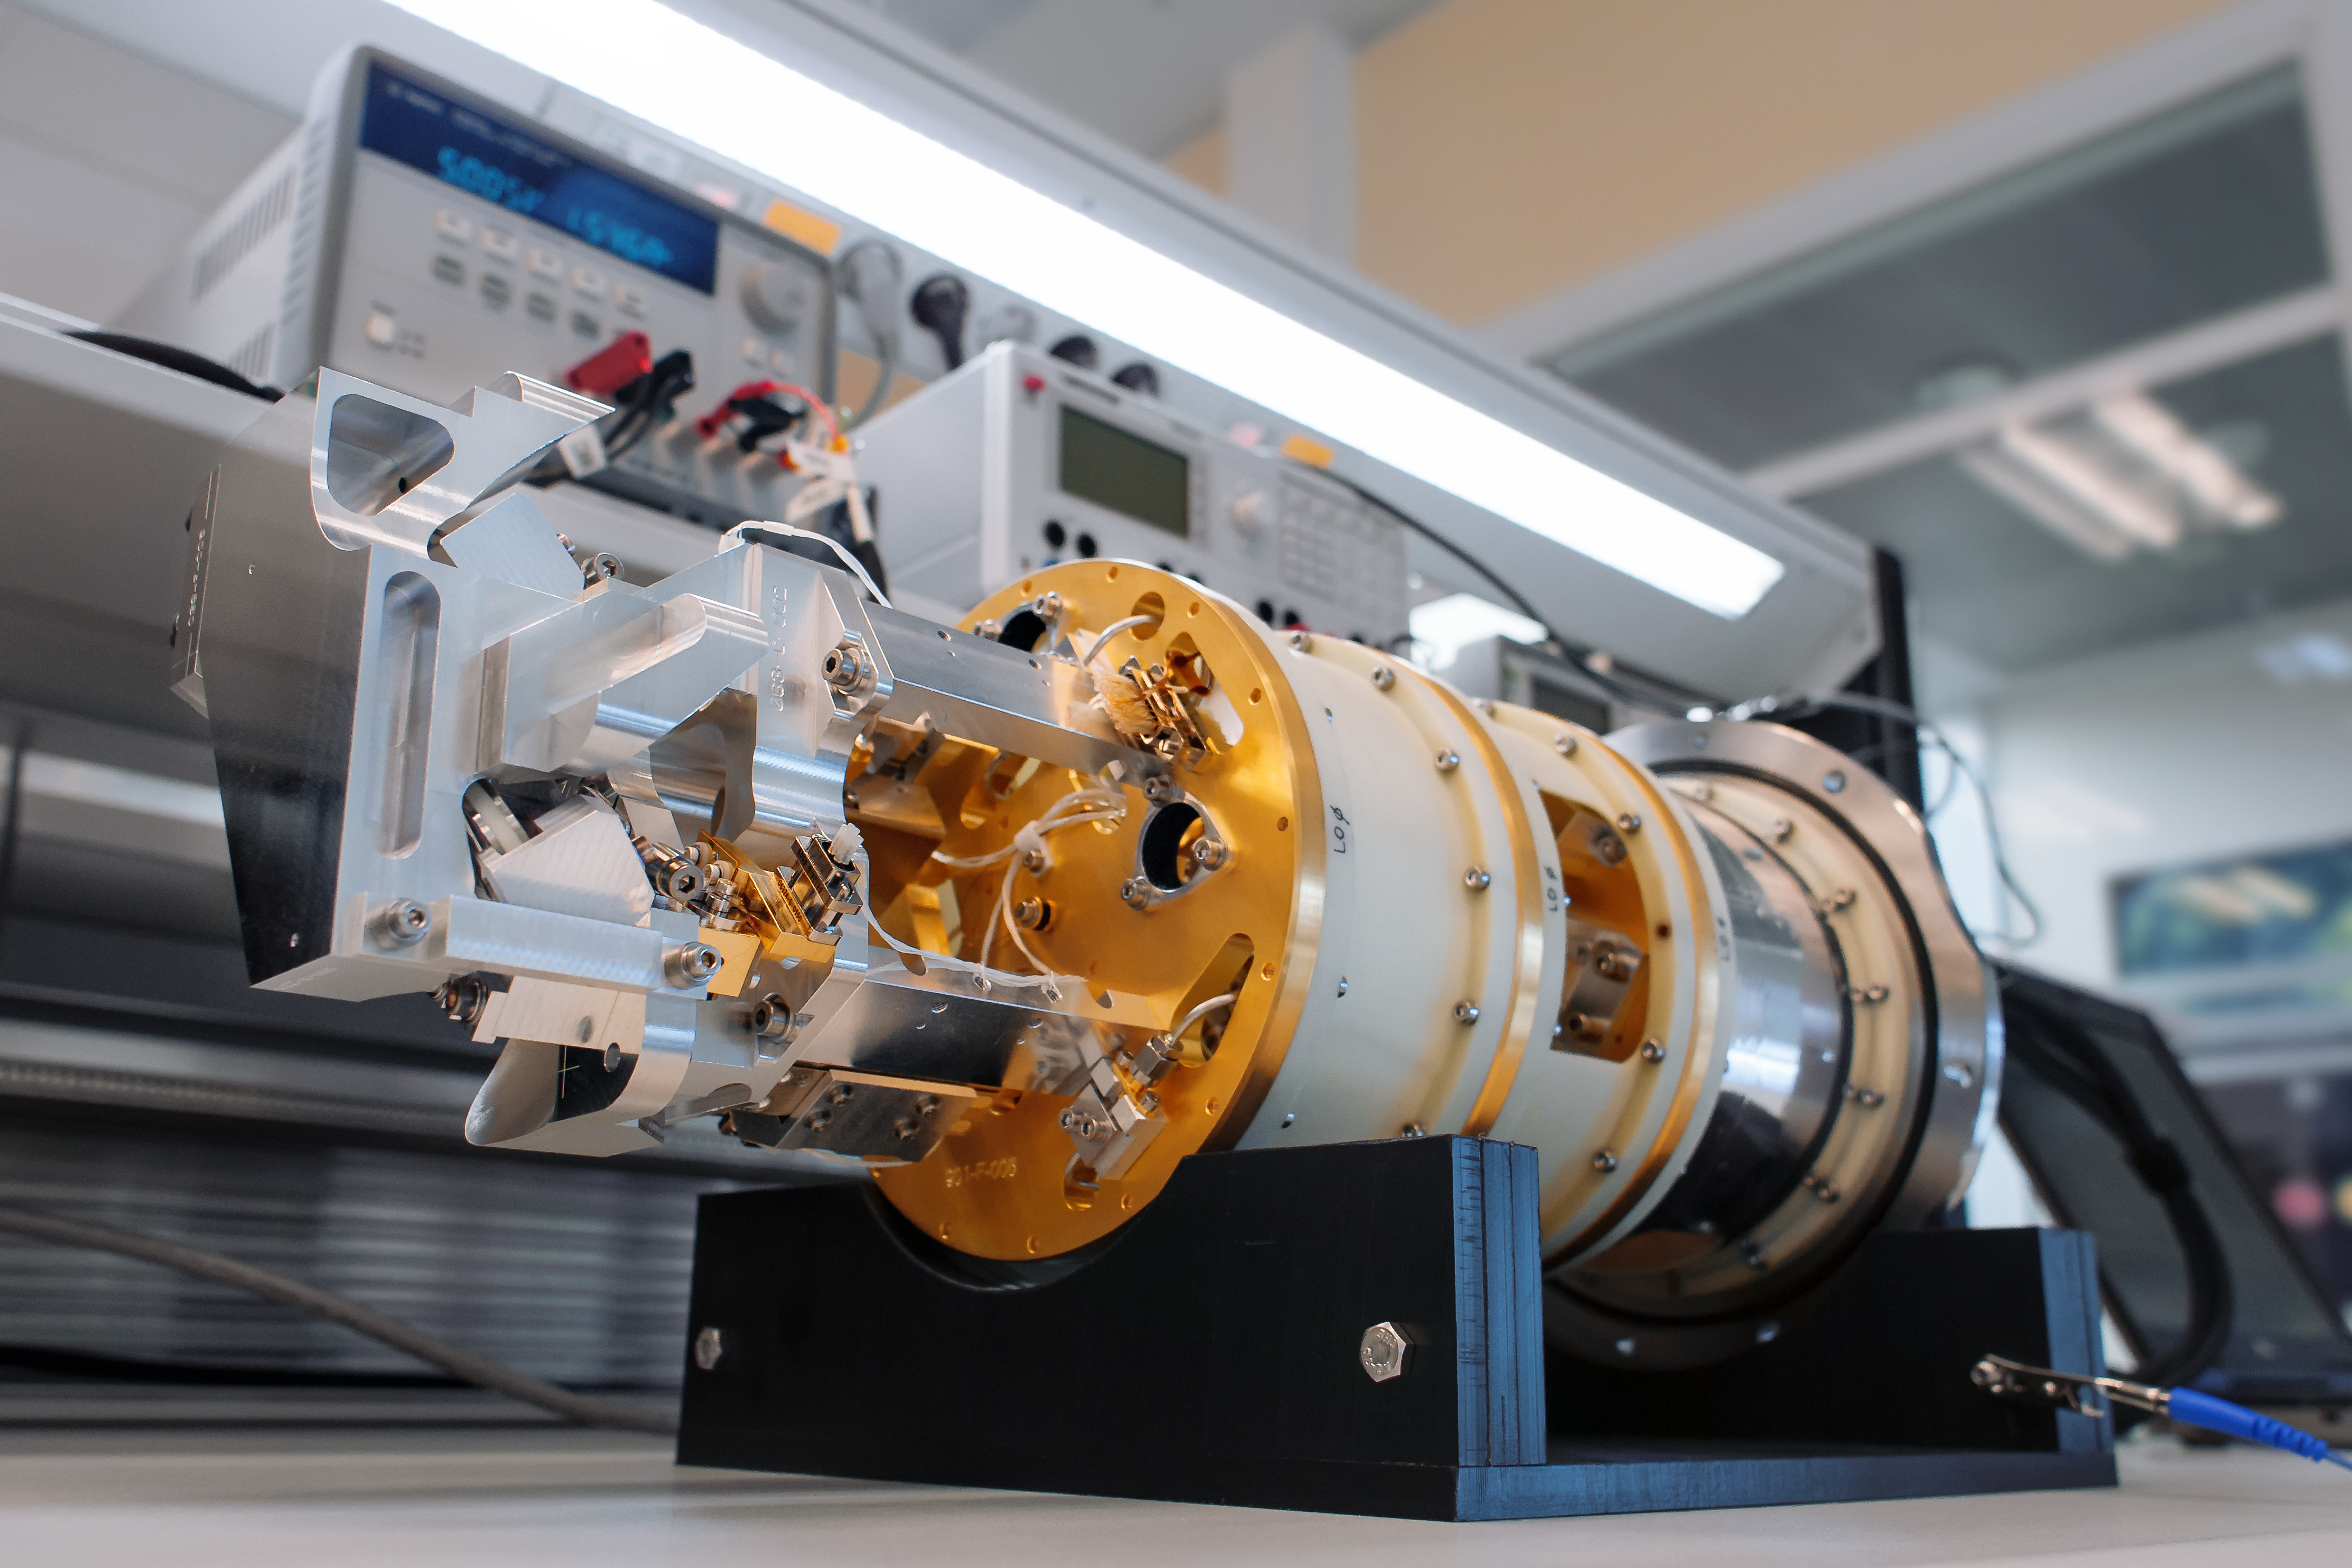

Testing an ALMA Band 9 receiver

An Atacama Large Millimeter/submillimeter Array (ALMA) Band 9 receiver undergoes testing.

Credit: S. Otarola/ESO